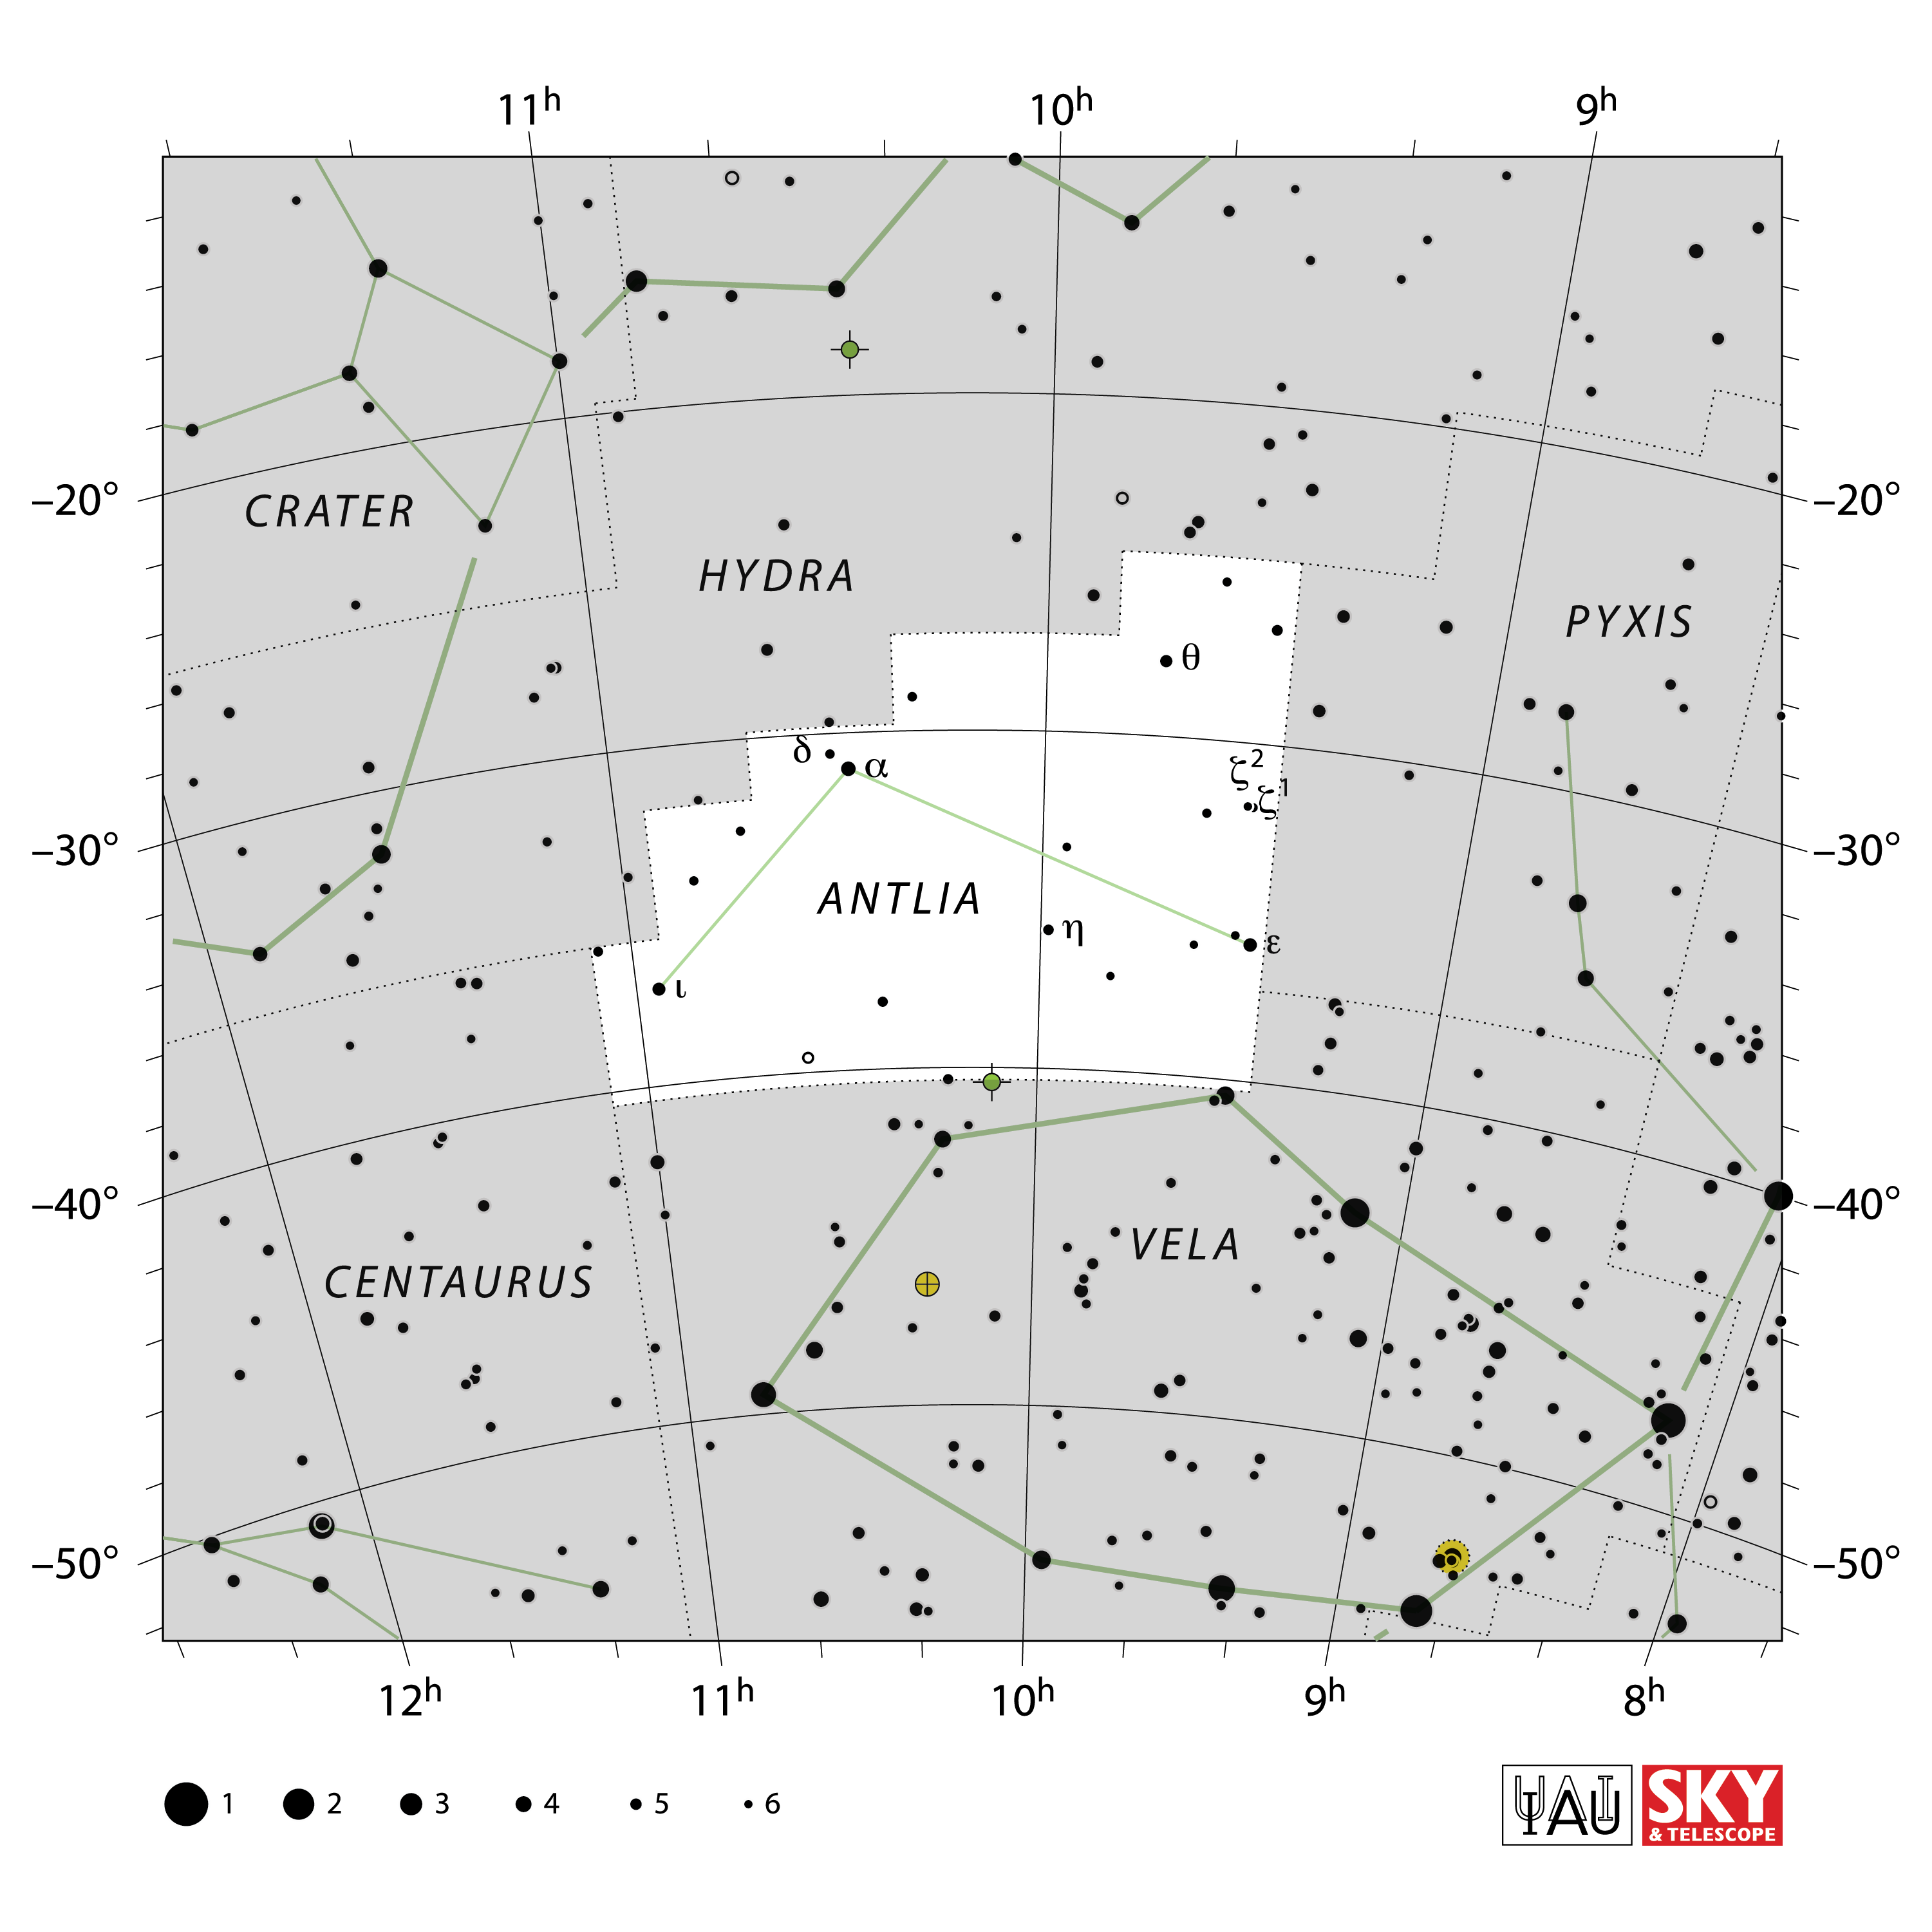

Antlia

Credit: IAU and Sky & Telescope